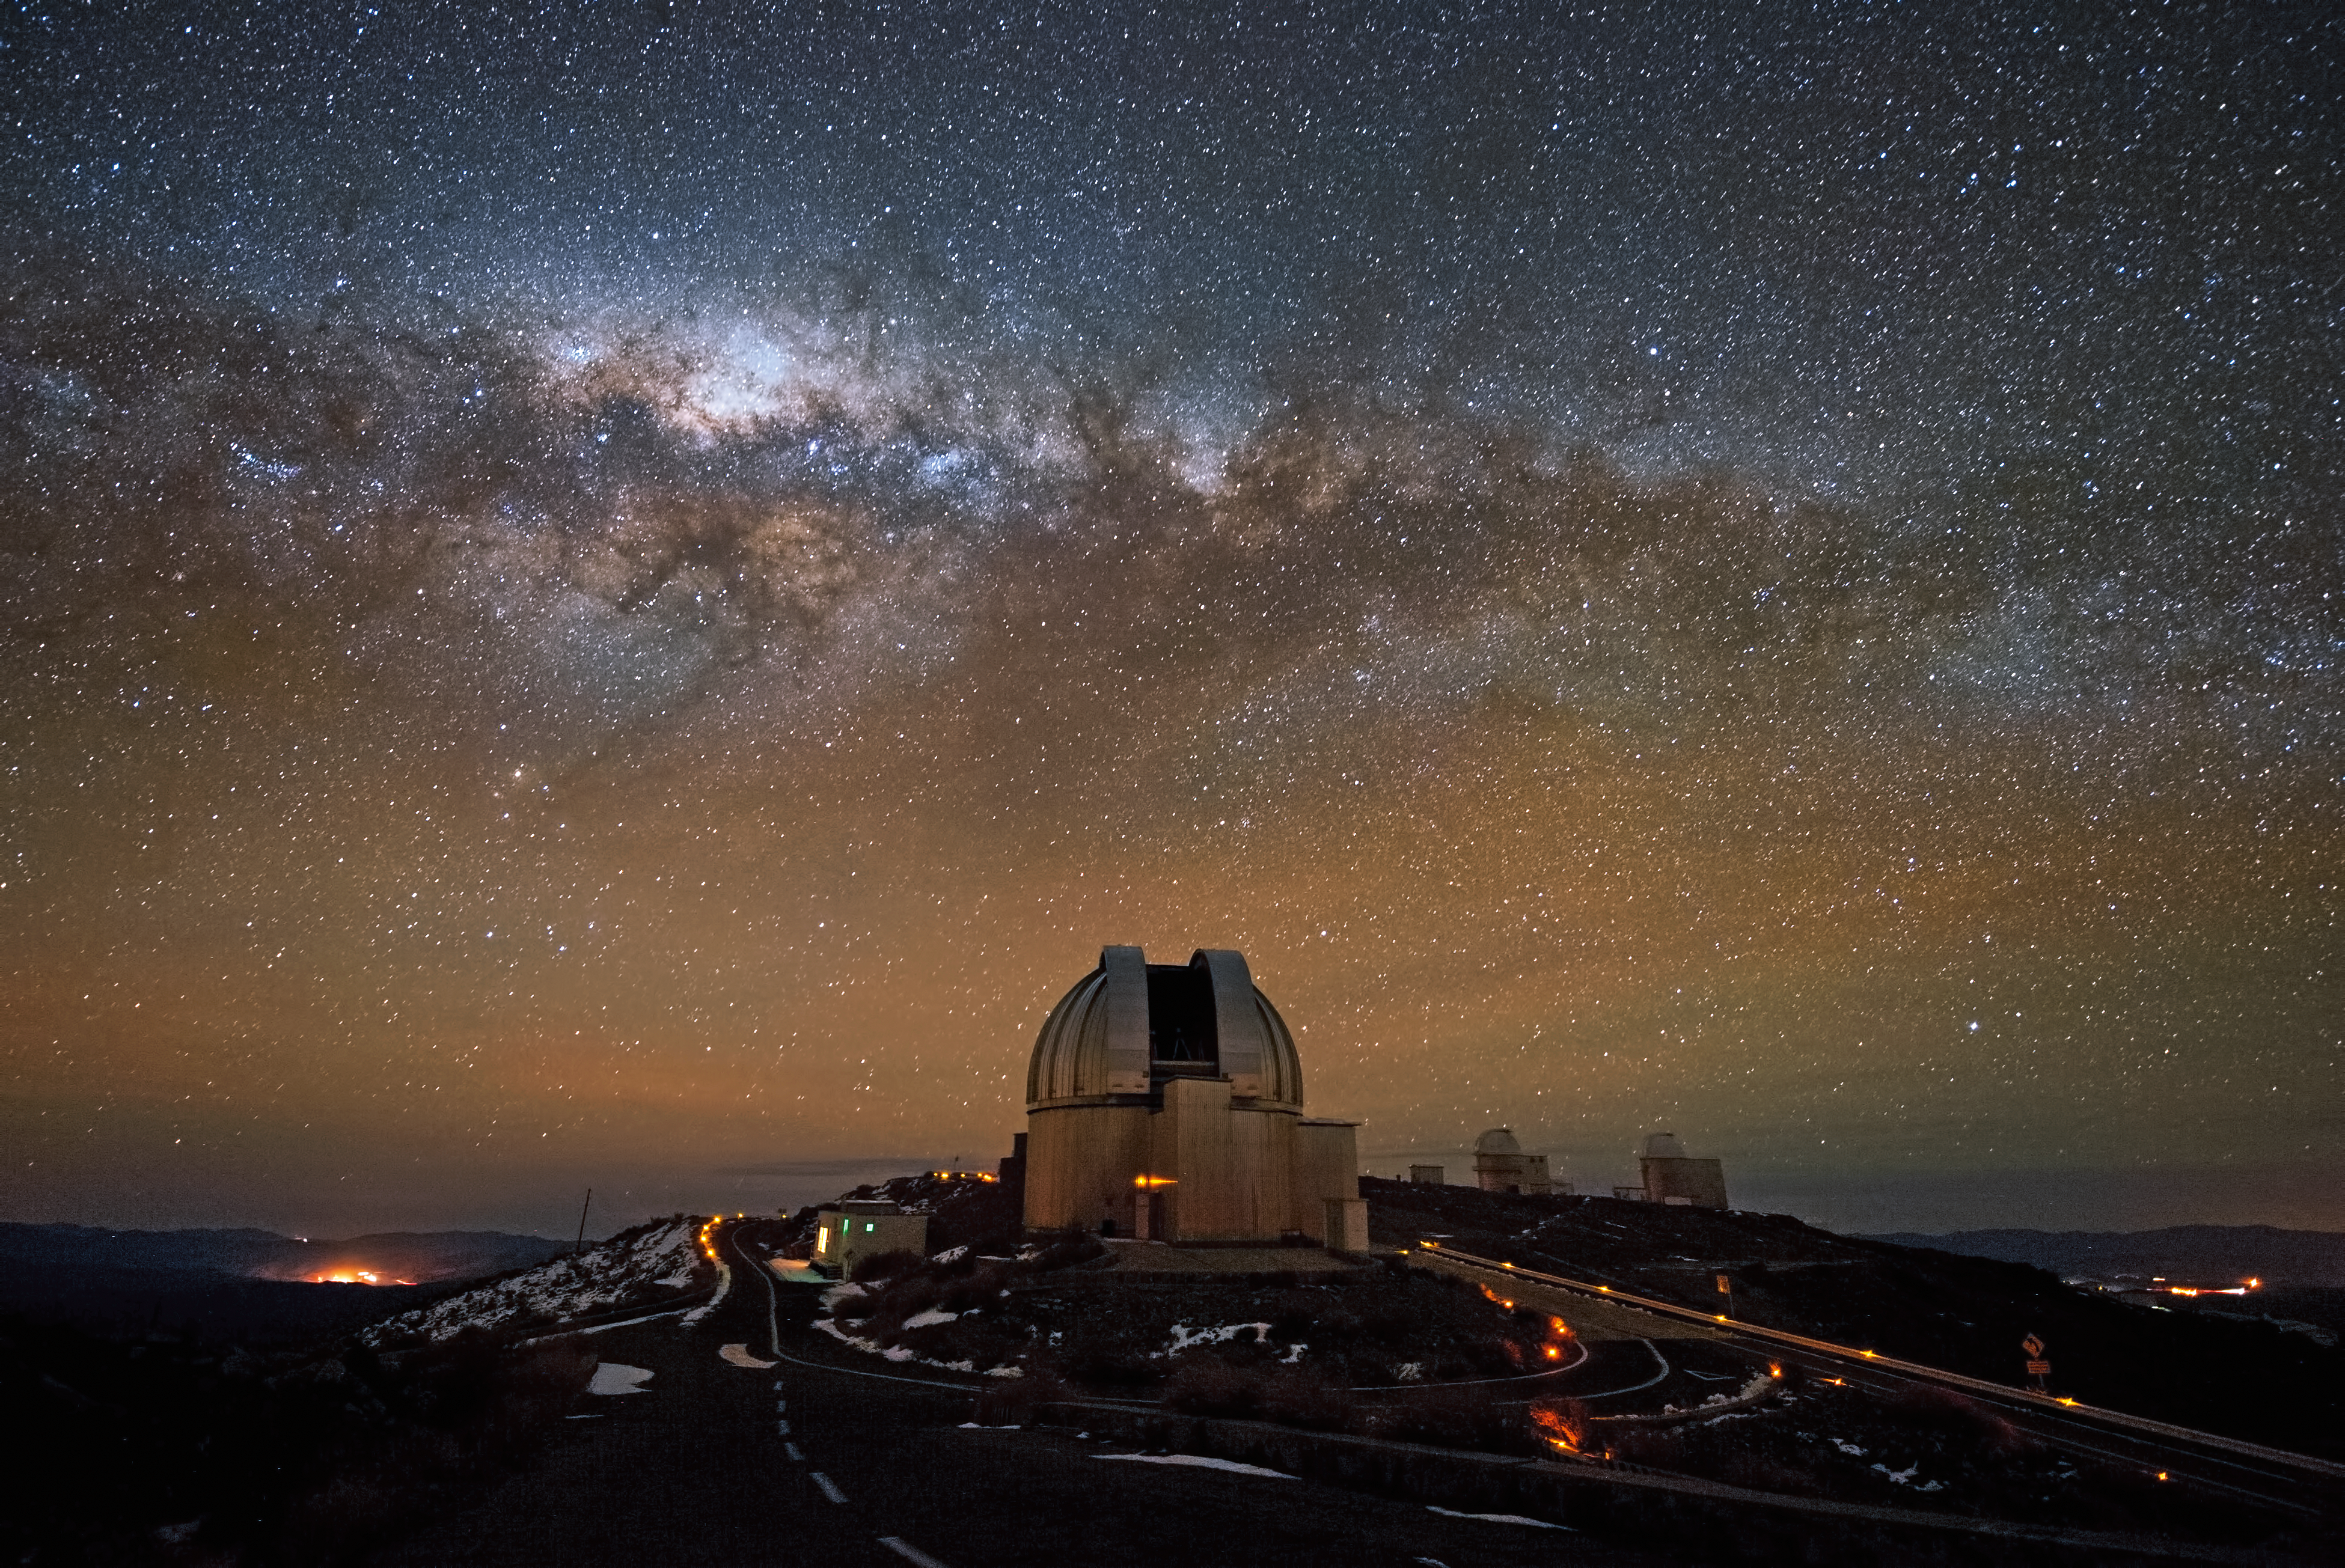

La Silla soon after sunset

The splendours of the southern sky can truly be appreciated from La Silla, ESO's first observatory site. The band of the Milky Way, including the central region of our galaxy, stretches across the sky with a myriad of stars crossed by dark lanes of dust. The MPG/ESO 2.2-metre telescope is seen in the foreground.

#L

Credit: ESO/José Francisco Salgado (josefrancisco.org)